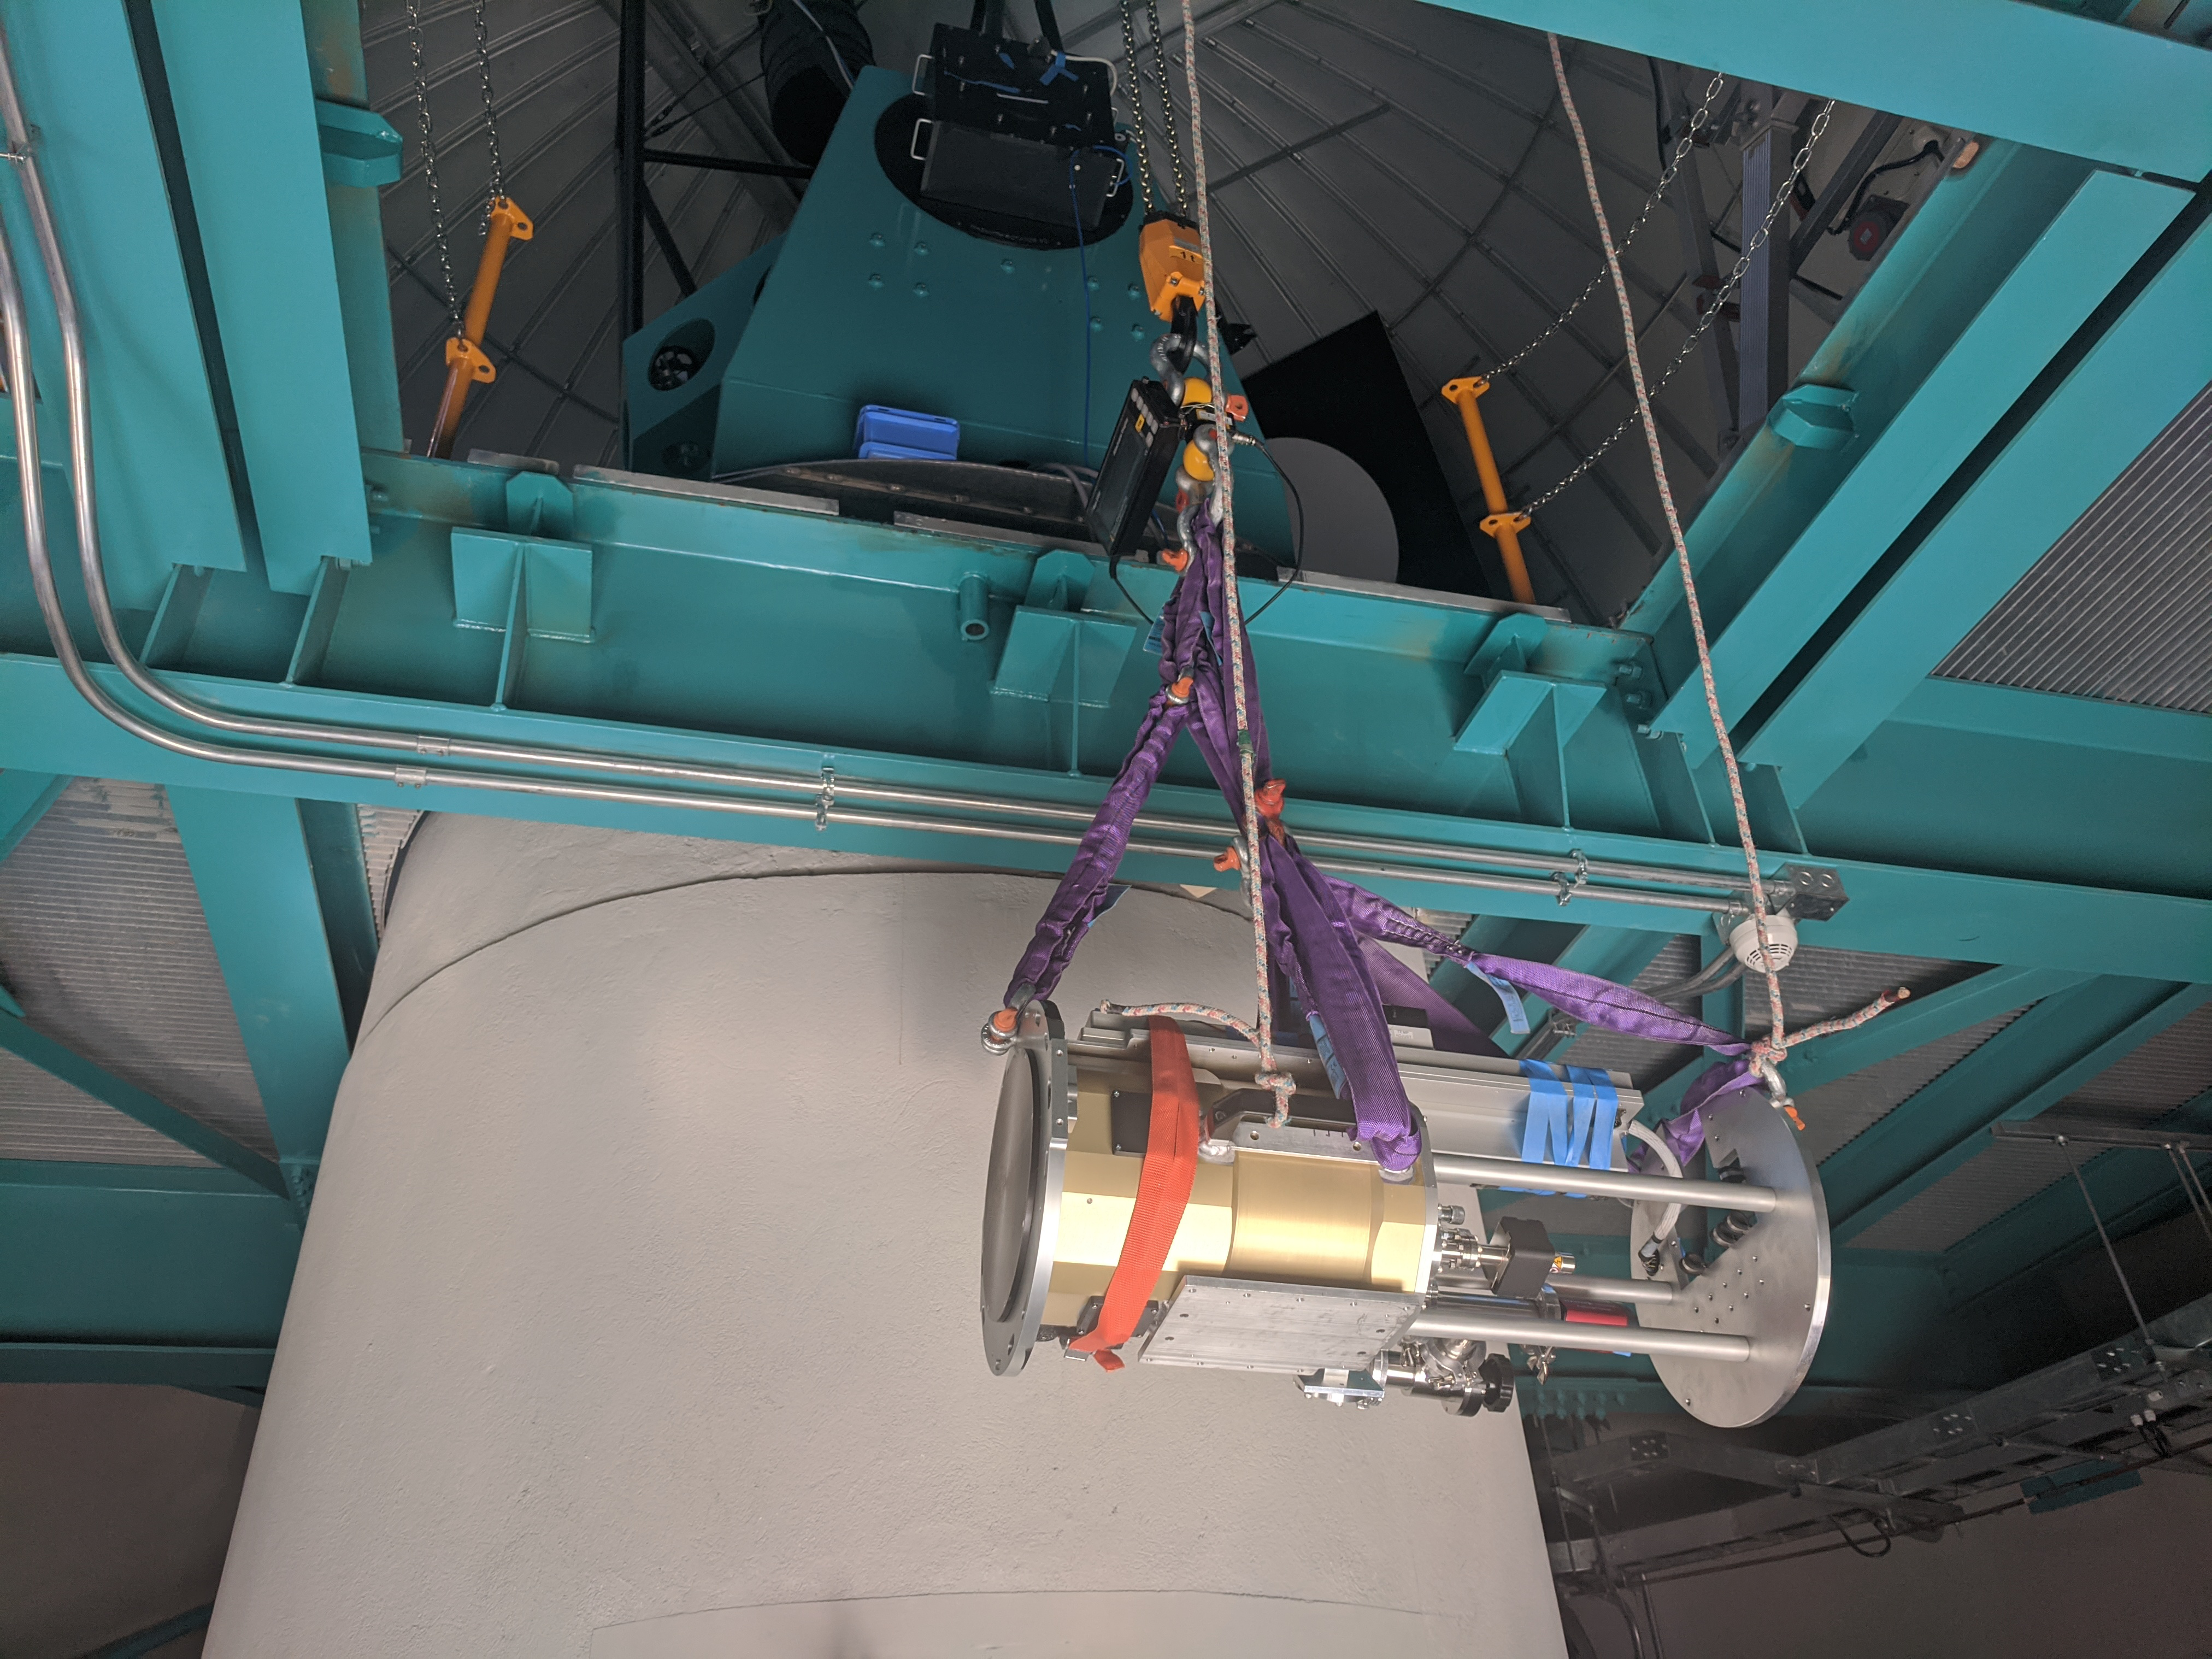

AuxTel Spectrograph Installation

Installation of the spectrograph on the Rubin Observatory Auxiliary Telescope. In this photo, the spectrograph is being raised through the service hatch.

Credit: Rubin Observatory/NSF/AURA